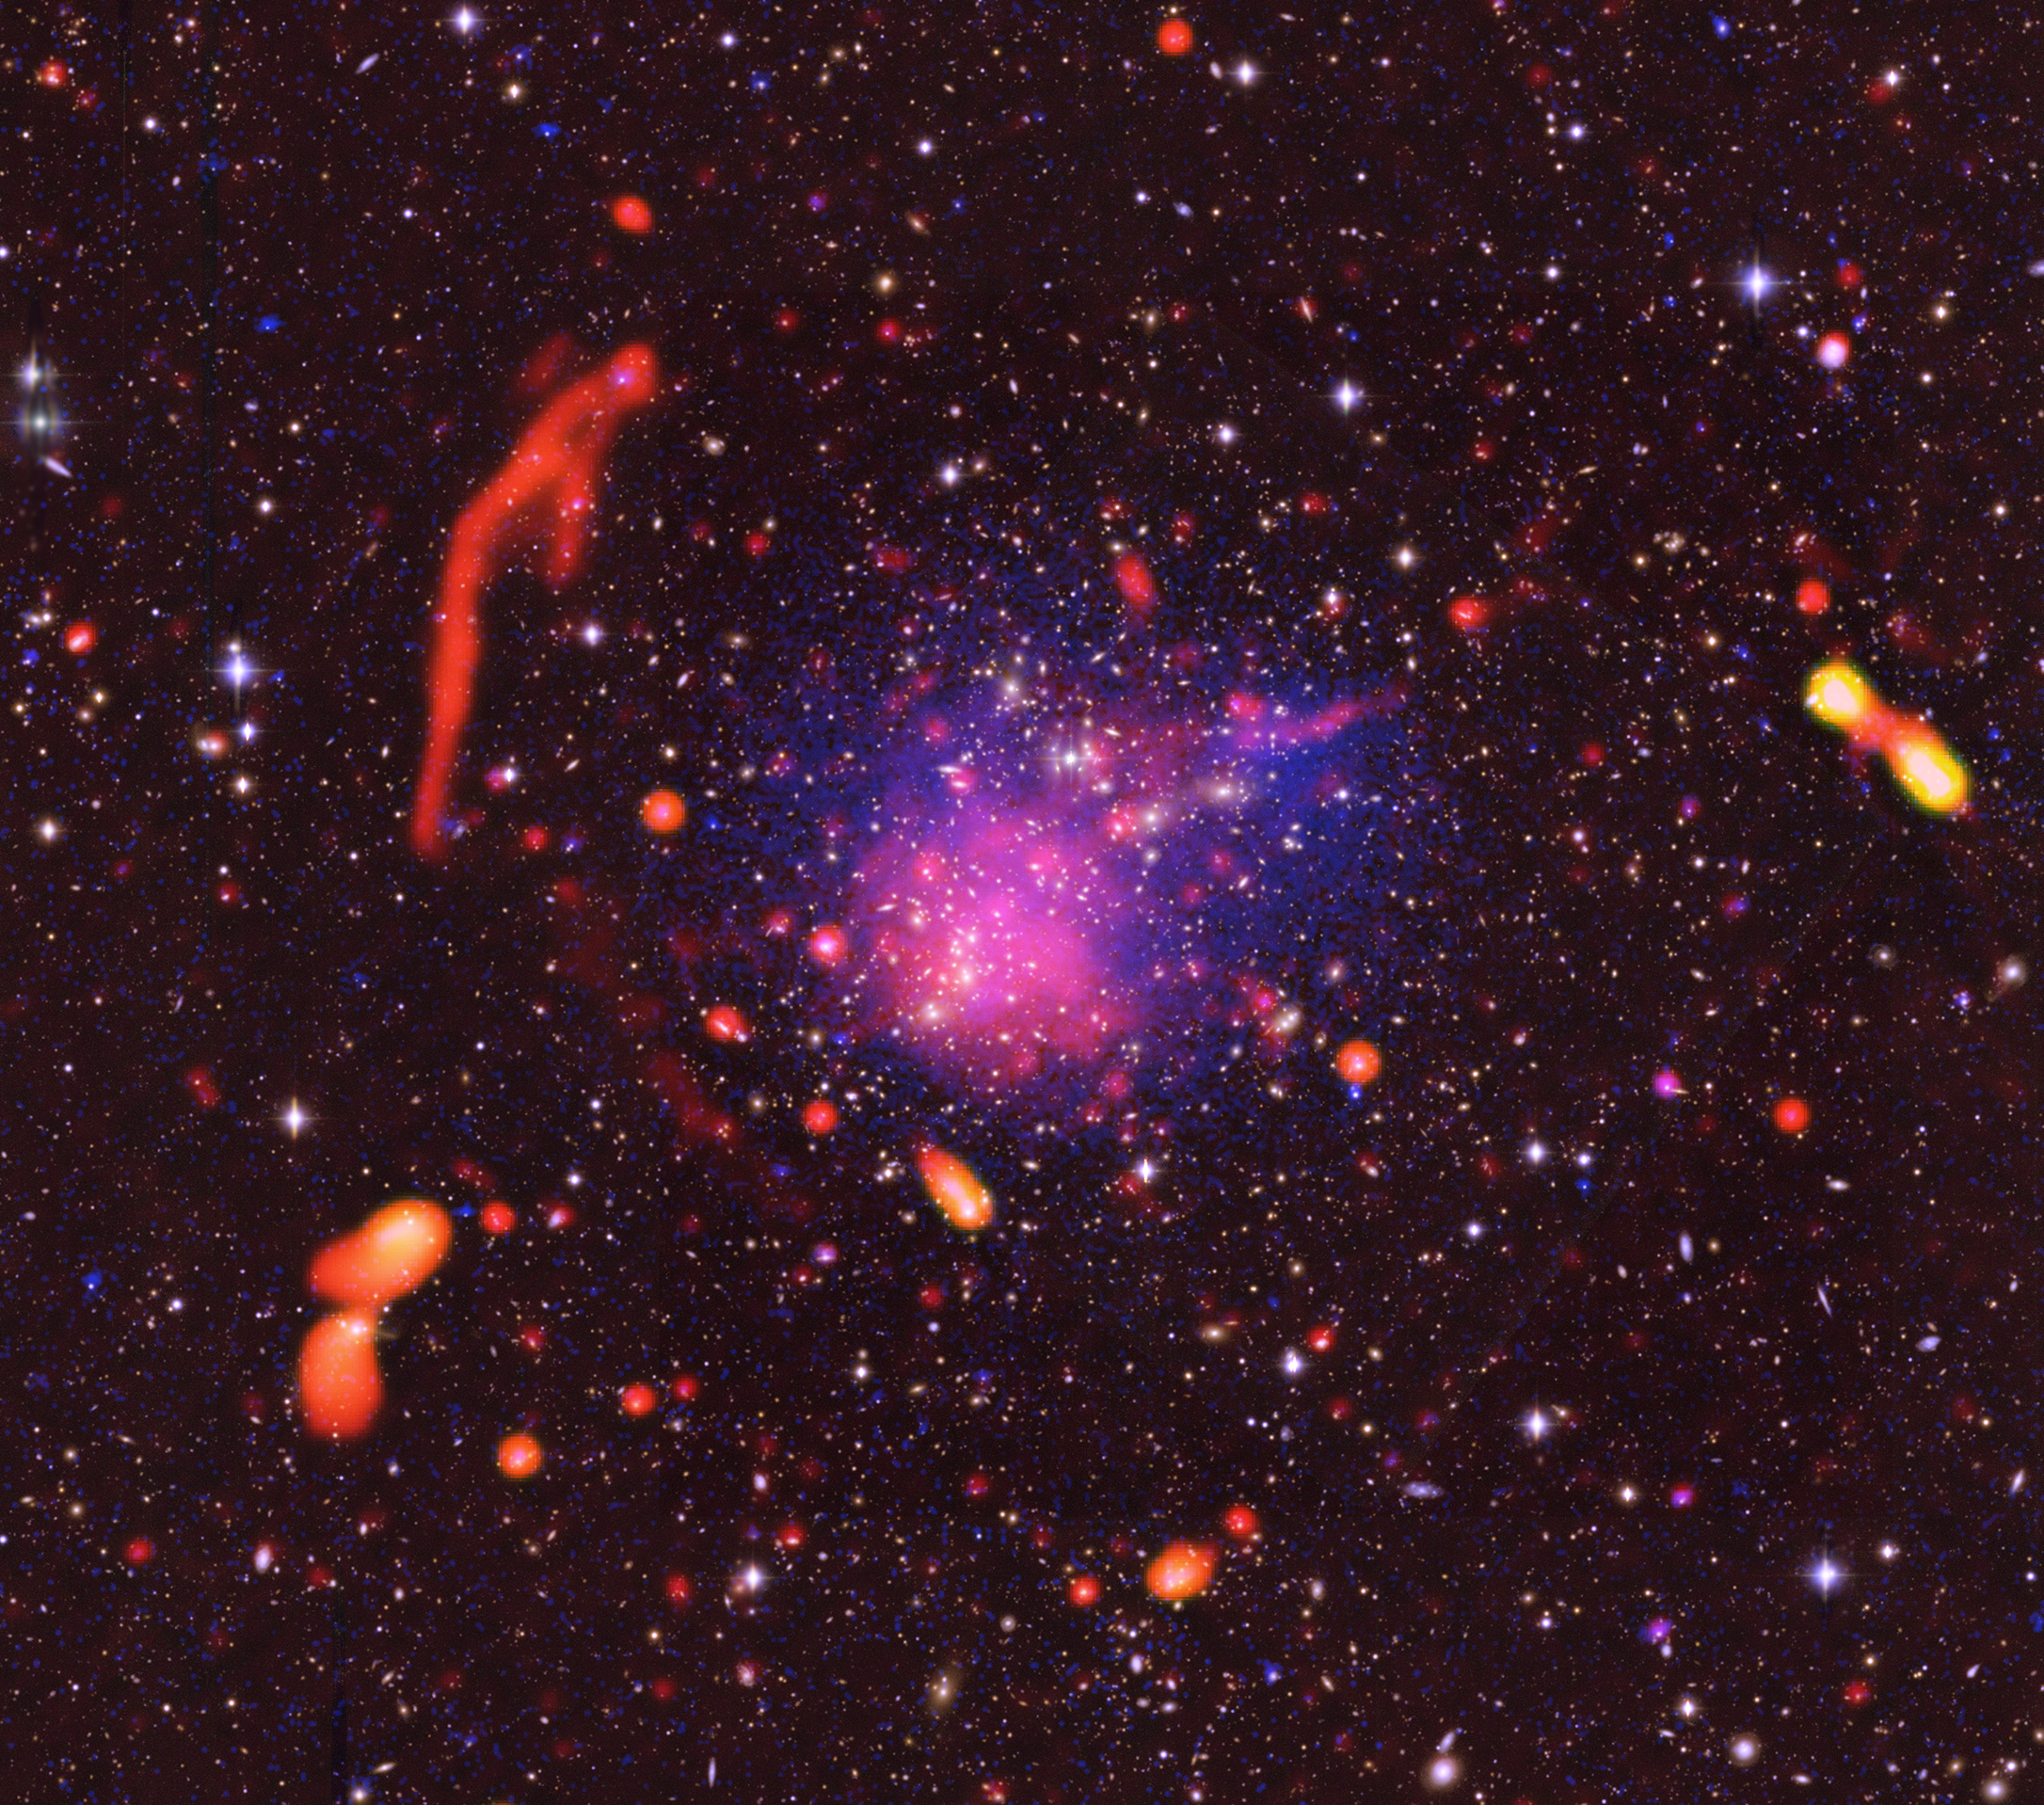

Radio Relics in Cluster Abell 2744

Multi wavelength composite astronomical image using data from the Jansky Very Large Array, Chandra X-ray Observatory, and optical data from the VLT and Subaru Telescopes.

Credit: (NRAO/AUI/NSF) (NASA/CXC/ITA/INAF) (ESO) (NASA/STScI; NAOJ/Subaru)